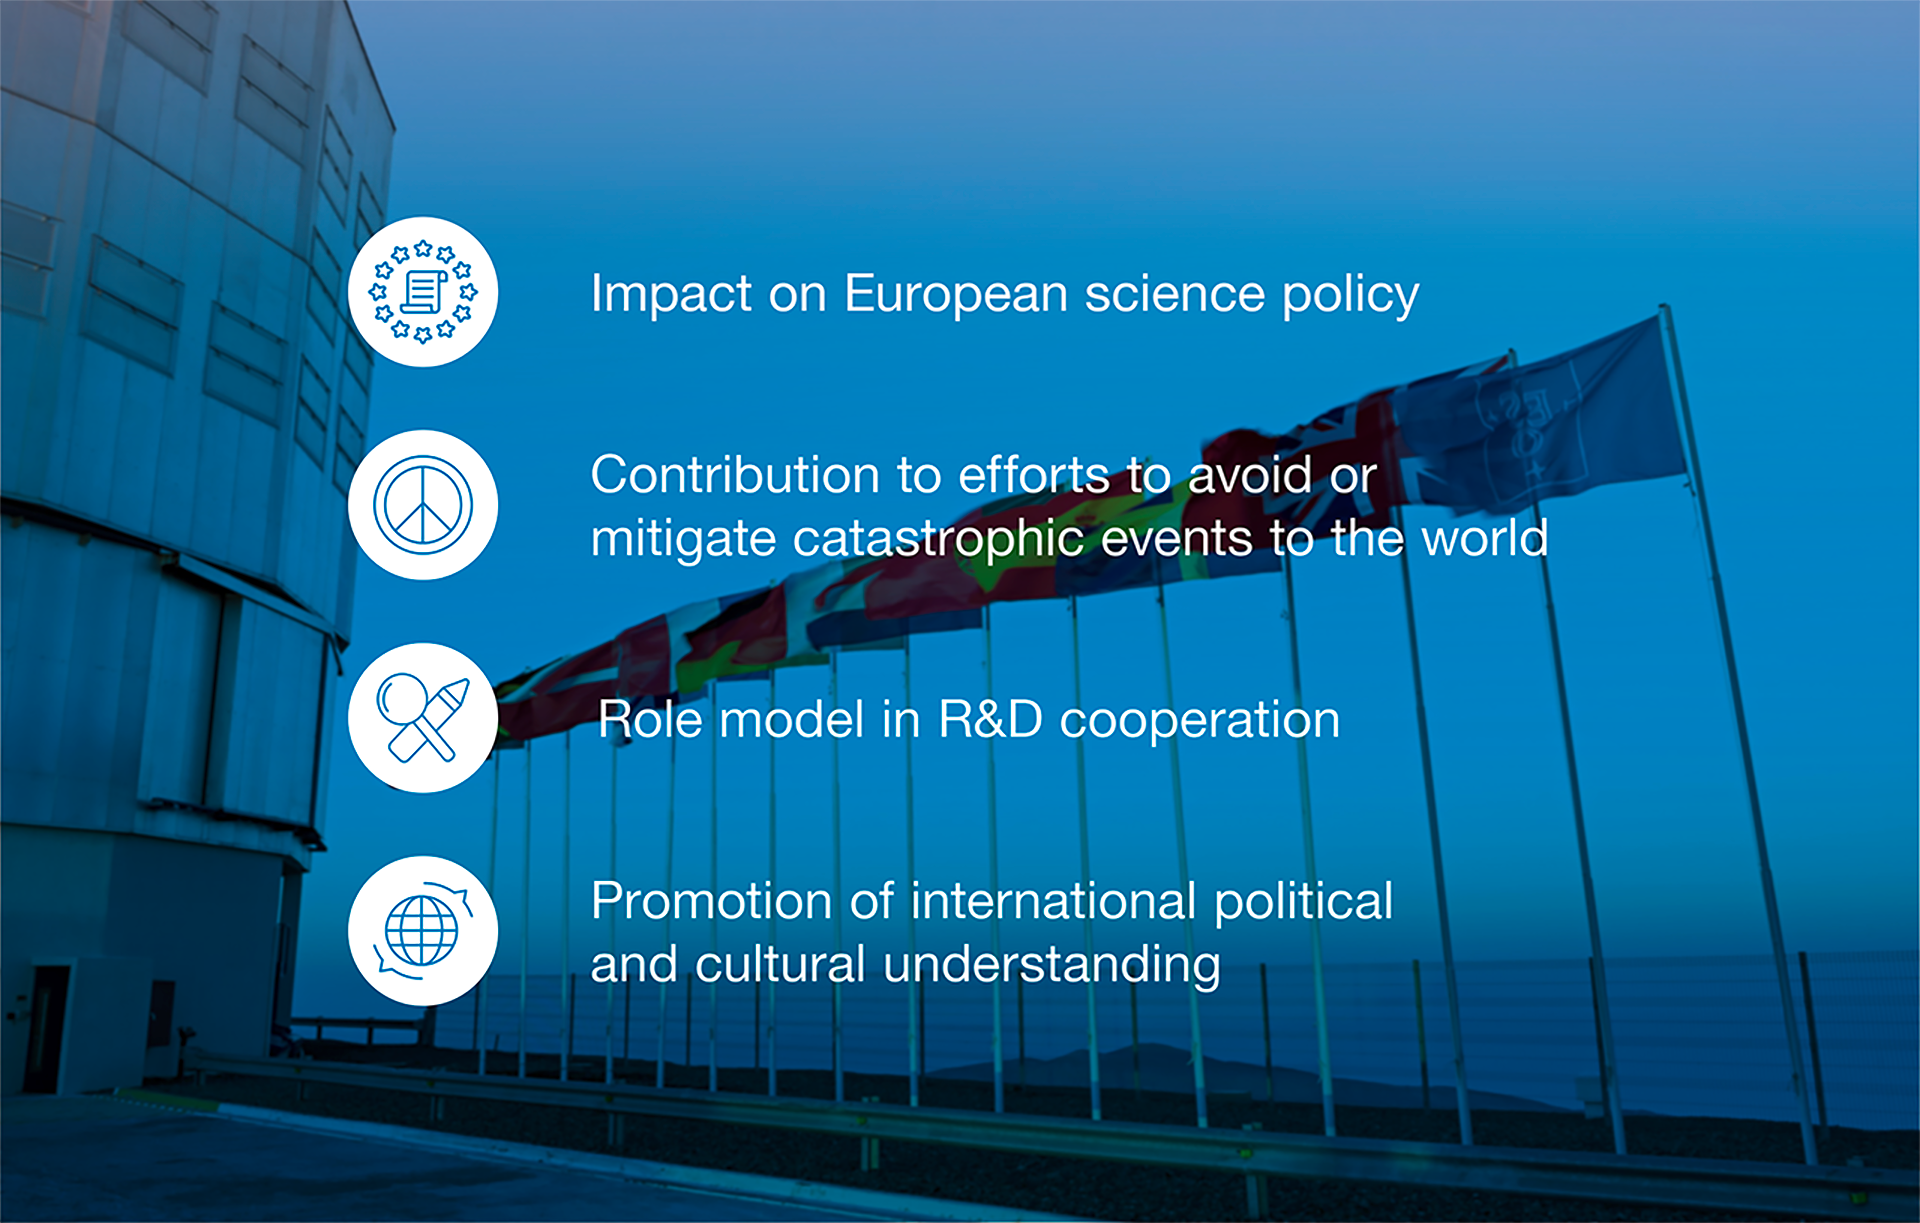

How ESO benefits its Member States

This graph is related to the publication ESO’s Benefits to Society.

Credit: ESO